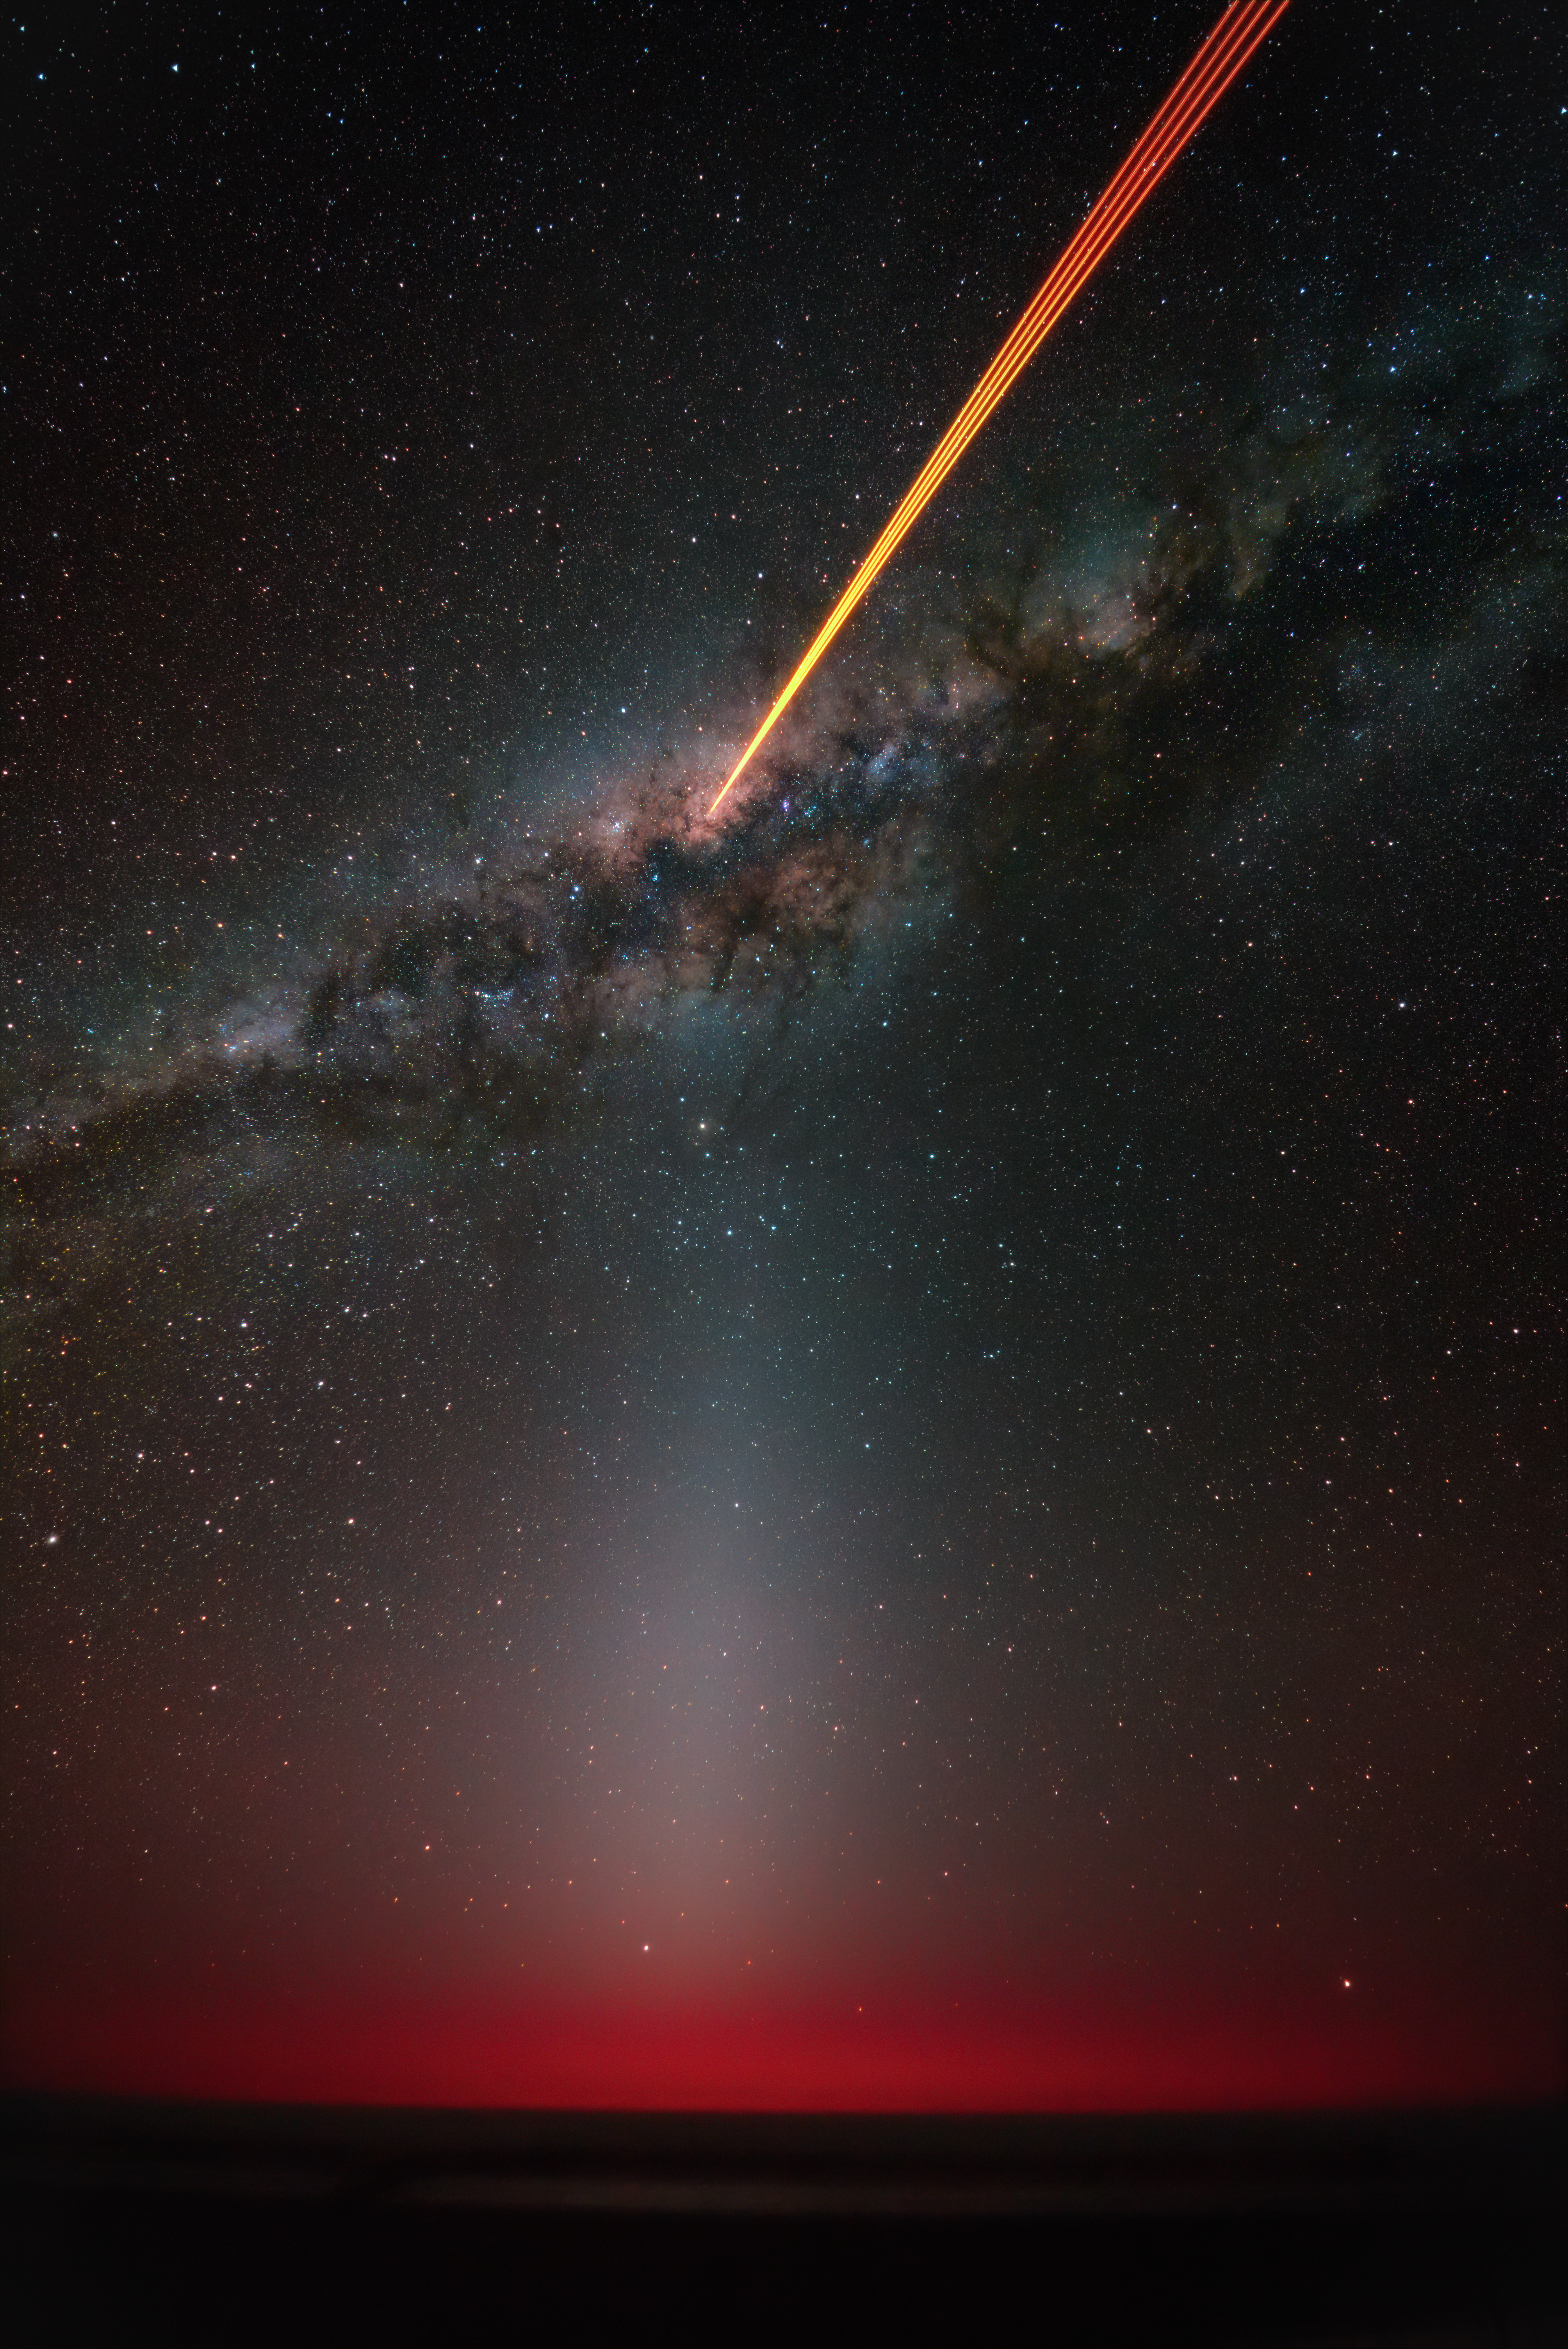

Four lasers, four layers of the Cosmos

The four lasers of ESO’s Very Large Telescope (VLT) pierce the heart of the Milky Way in this Picture of the Week. The starry night is interrupted by the vertical glow of the zodiacal light, caused by dust grains in the Solar System, so faint that it’s only visible in the darkest skies, such as those of Chile’s Atacama Desert. The pristine night sky in this region has always been intertwined with the culture and traditions of its indigenous people.

The Chakana is a recurrent symbol within Andean cultures. Shaped like a square stepped cross, it represents four stairs or bridges to the upper levels of the Andean cosmovision.

For the Mapuche people in south-central Chile, the sky is the Wenu mapu, a land of goodness and order inhabited by deities, ancestors and benign spirits. The Wenu mapu is ordered into four layers where holy beings like the four gods of the stars (Meli wanlén) and the four gods of the Moon (Meli Kiyén) oppose the forces of evil below. These opposite forces then clash on Earth, a natural world divided into four cardinal directions, each linked to different levels of goodness and evil.

The names and details of this vision of the Cosmos may change across Andean traditions, but one thing remains constant: a belief that four is more than just a number. Four represents a measure of perfection, as only two opposite things can bring balance. The four lasers of ESO’s VLT are currently sharpening our view of the Cosmos, but, in a sense, they also continue this ancient pattern, giving us a small connection to the beliefs of the Mapuche community.

Credit: F. Millour/ESO